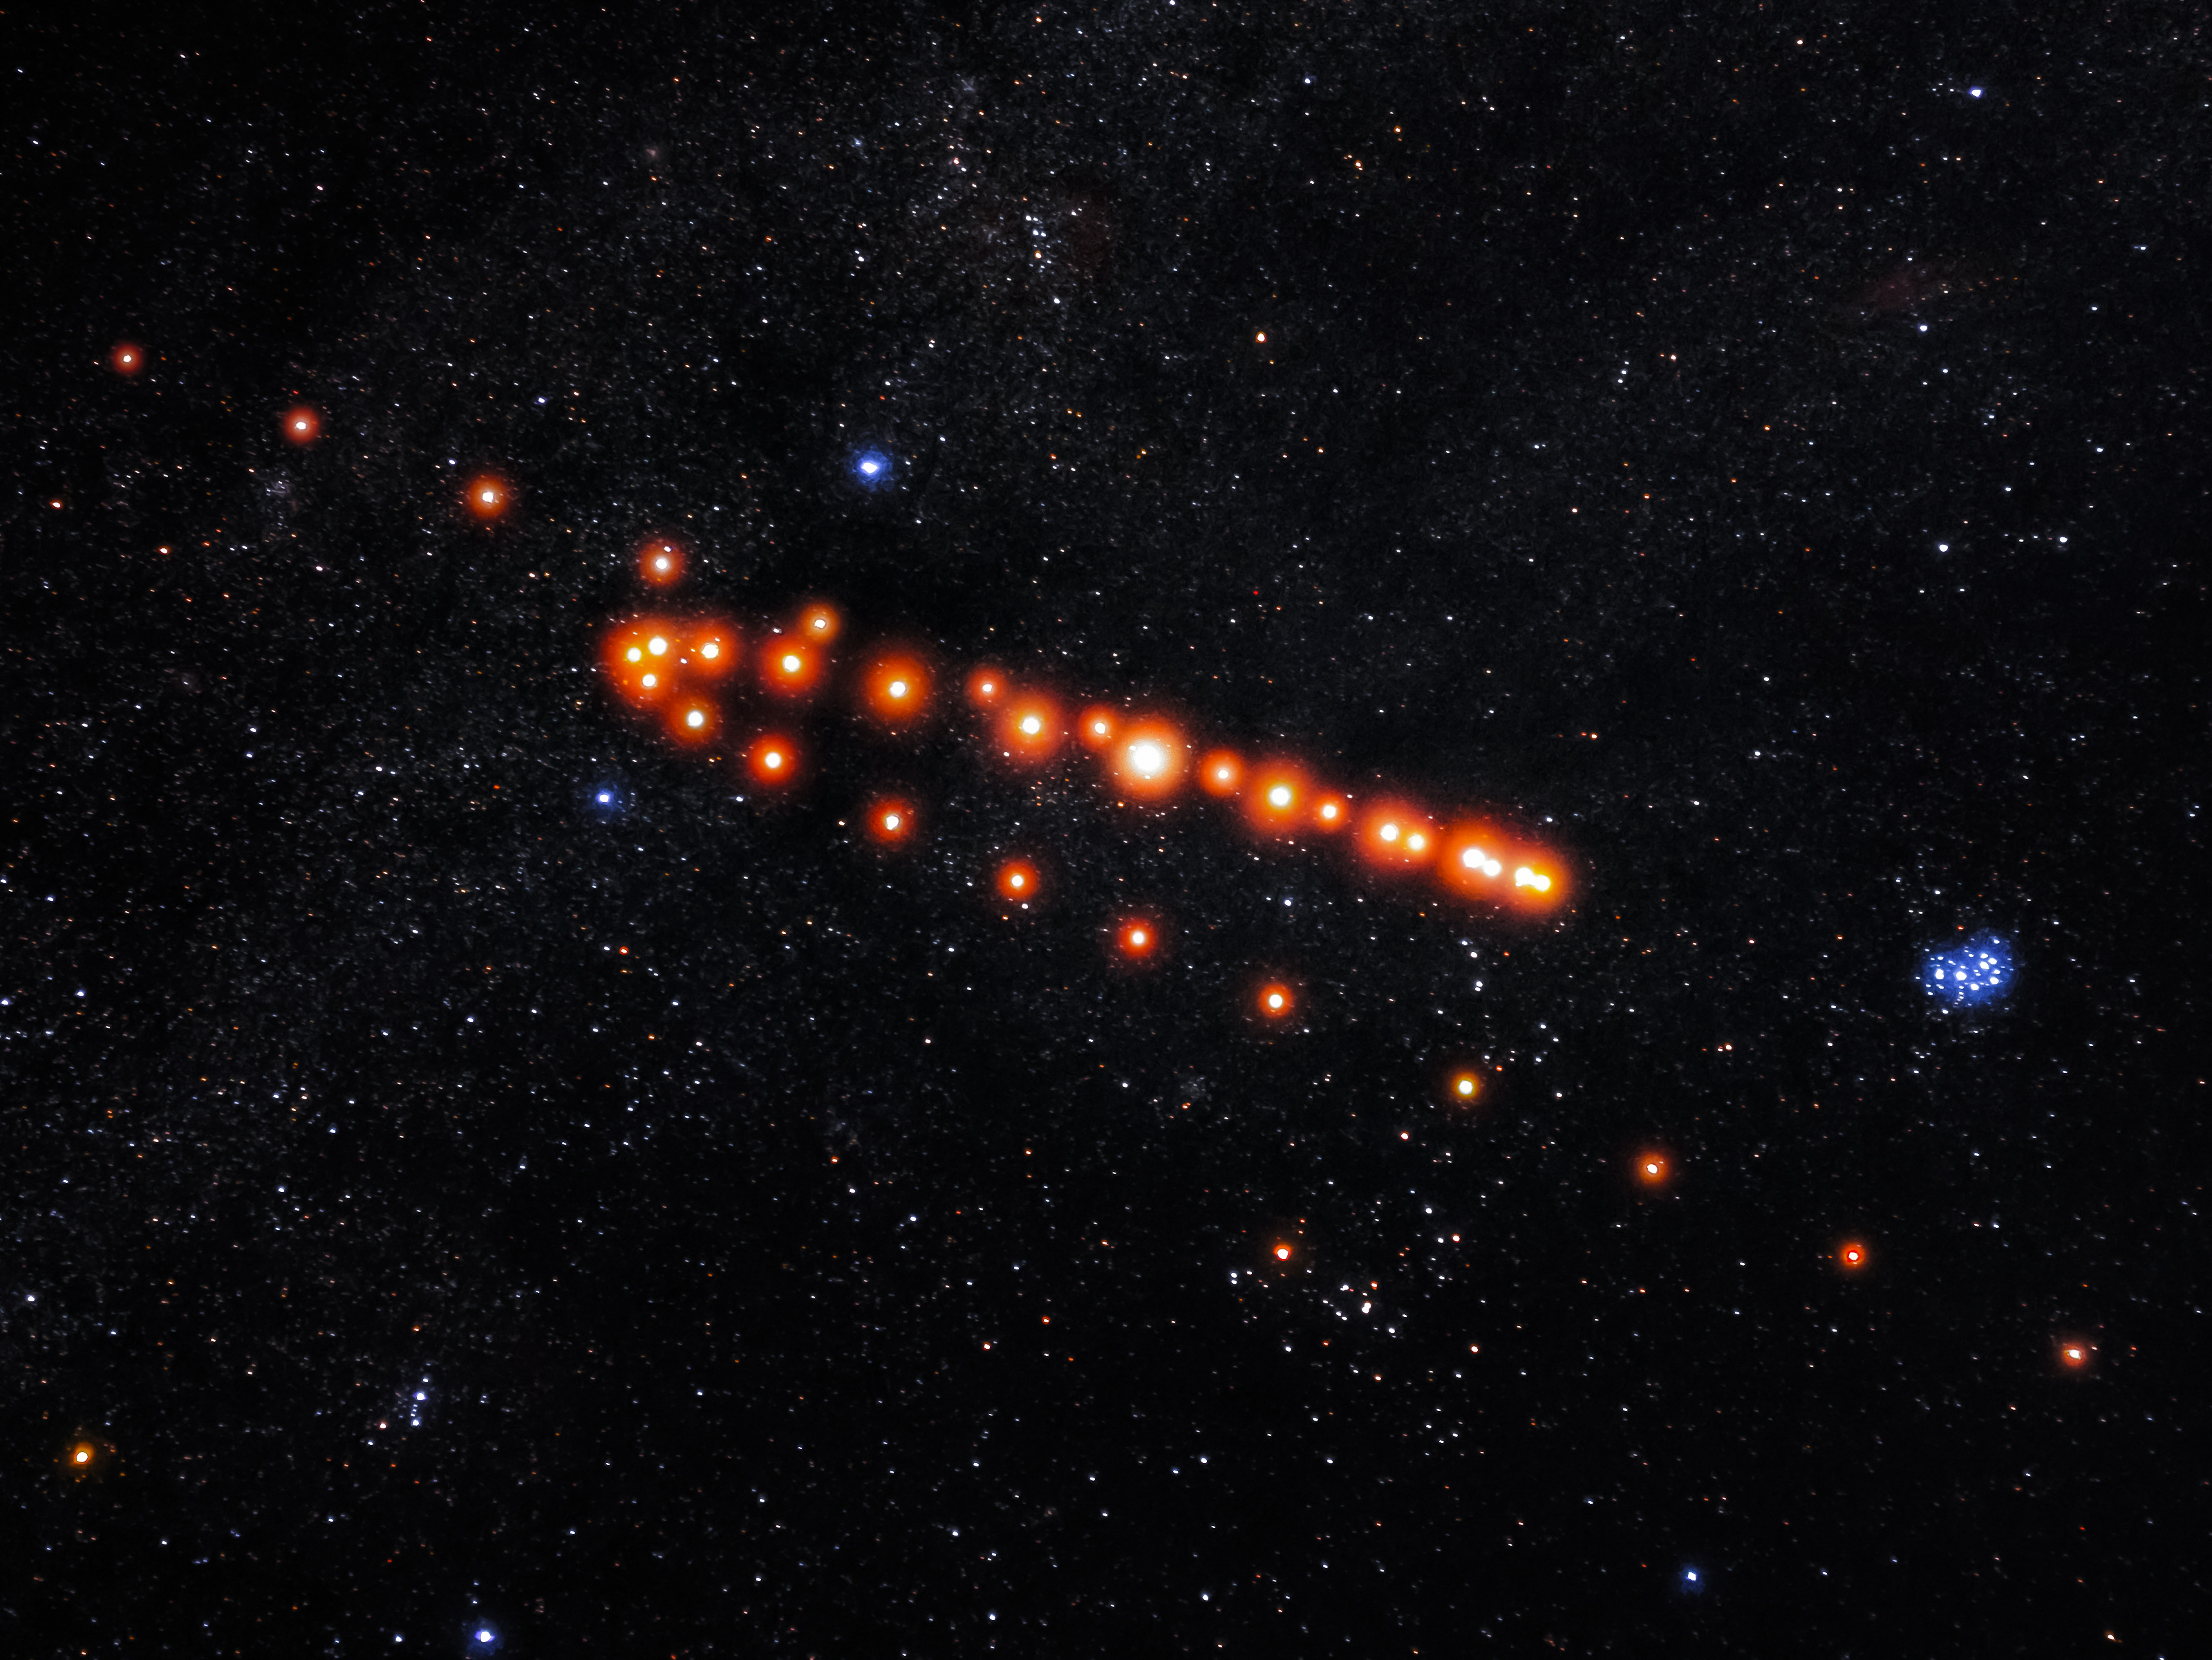

Retrograde Motion of Mars

Photographer: Rob Kerby Guevarra
Country: Philippines

This image, which is one of six winners in the category of Still images taken exclusively with smartphones/mobile devices, captures the celestial waltz of Mars as it demonstrates its intriguing retrograde motion against the background of fixed stars. This event, when Mars appears to backtrack in its orbit, arises from the different speeds at which Earth and Mars orbit the Sun. Earth’s faster movement occasionally positions it ahead of Mars, creating the illusion of the Red Planet moving in reverse from our perspective. This retrograde motion occurs when Mars is on the other side of the sky from the Sun, when it is said to be in opposition. Following Mars from 14 August 2022 to 5 April 2023, this smartphone image stands as a testament to perseverance and precision in the tranquil setting of Bataan, Philippines. Enduring unpredictable weather and ever-shifting celestial alignments, the photographer meticulously captured each shot at regular intervals of five to eight days. The process involved aligning 35 distinct images of Mars, taken without any external lens or telescope, alongside a stacked background image composed of 54 frames lasting 15 seconds each, portraying the starry expanse. Fusing these images involved precisely aligning them and cropping Mars in order to centre its position, revealing its retrograde movement against the backdrop of stars. This intricate process, blending the images seamlessly into the background by masking, highlights the planet’s unique motion. In the lower right corner, the Pleiades star cluster is visible.

Also see image in Zenodo: https://doi.org/10.5281/zenodo.10358051

Credit: Rob Kerby Guevarra/IAU OAE (CC BY 4.0)